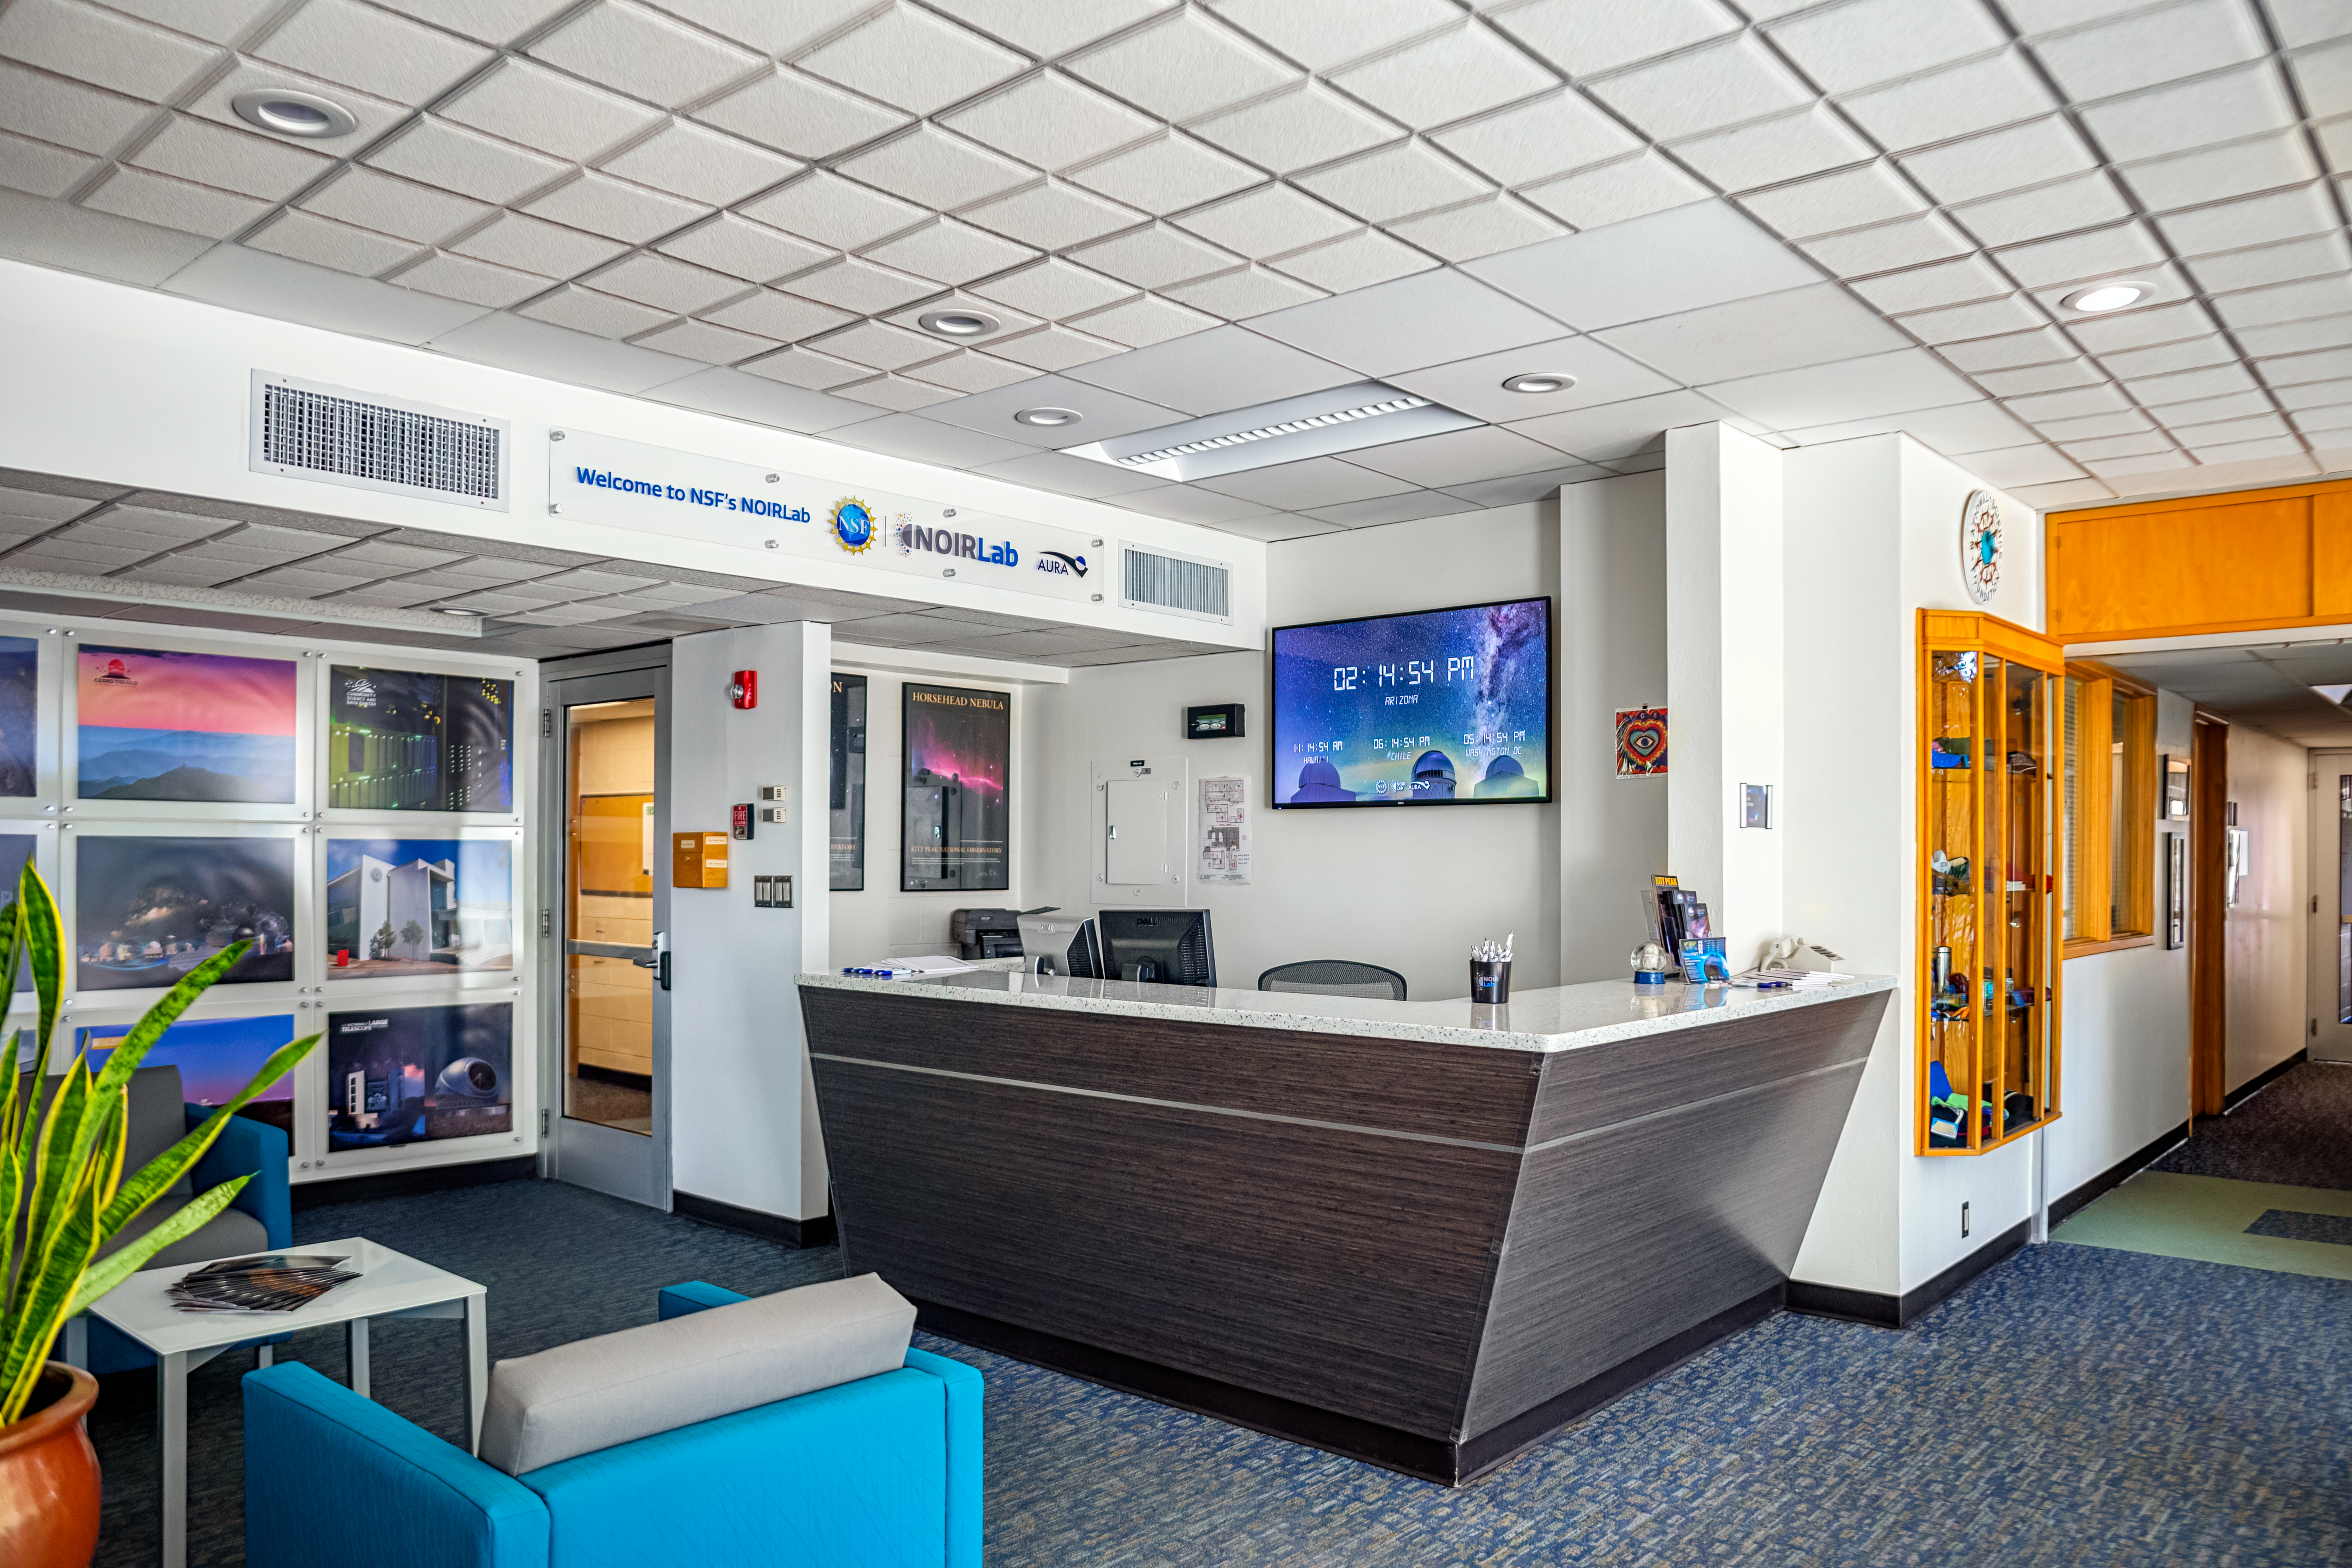

NOIRLab HQ Front Desk

The front desk at NOIRLab Headquarters in Tucson, Arizona.

Credit: NOIRLab/NSF/AURA/P. Horálek